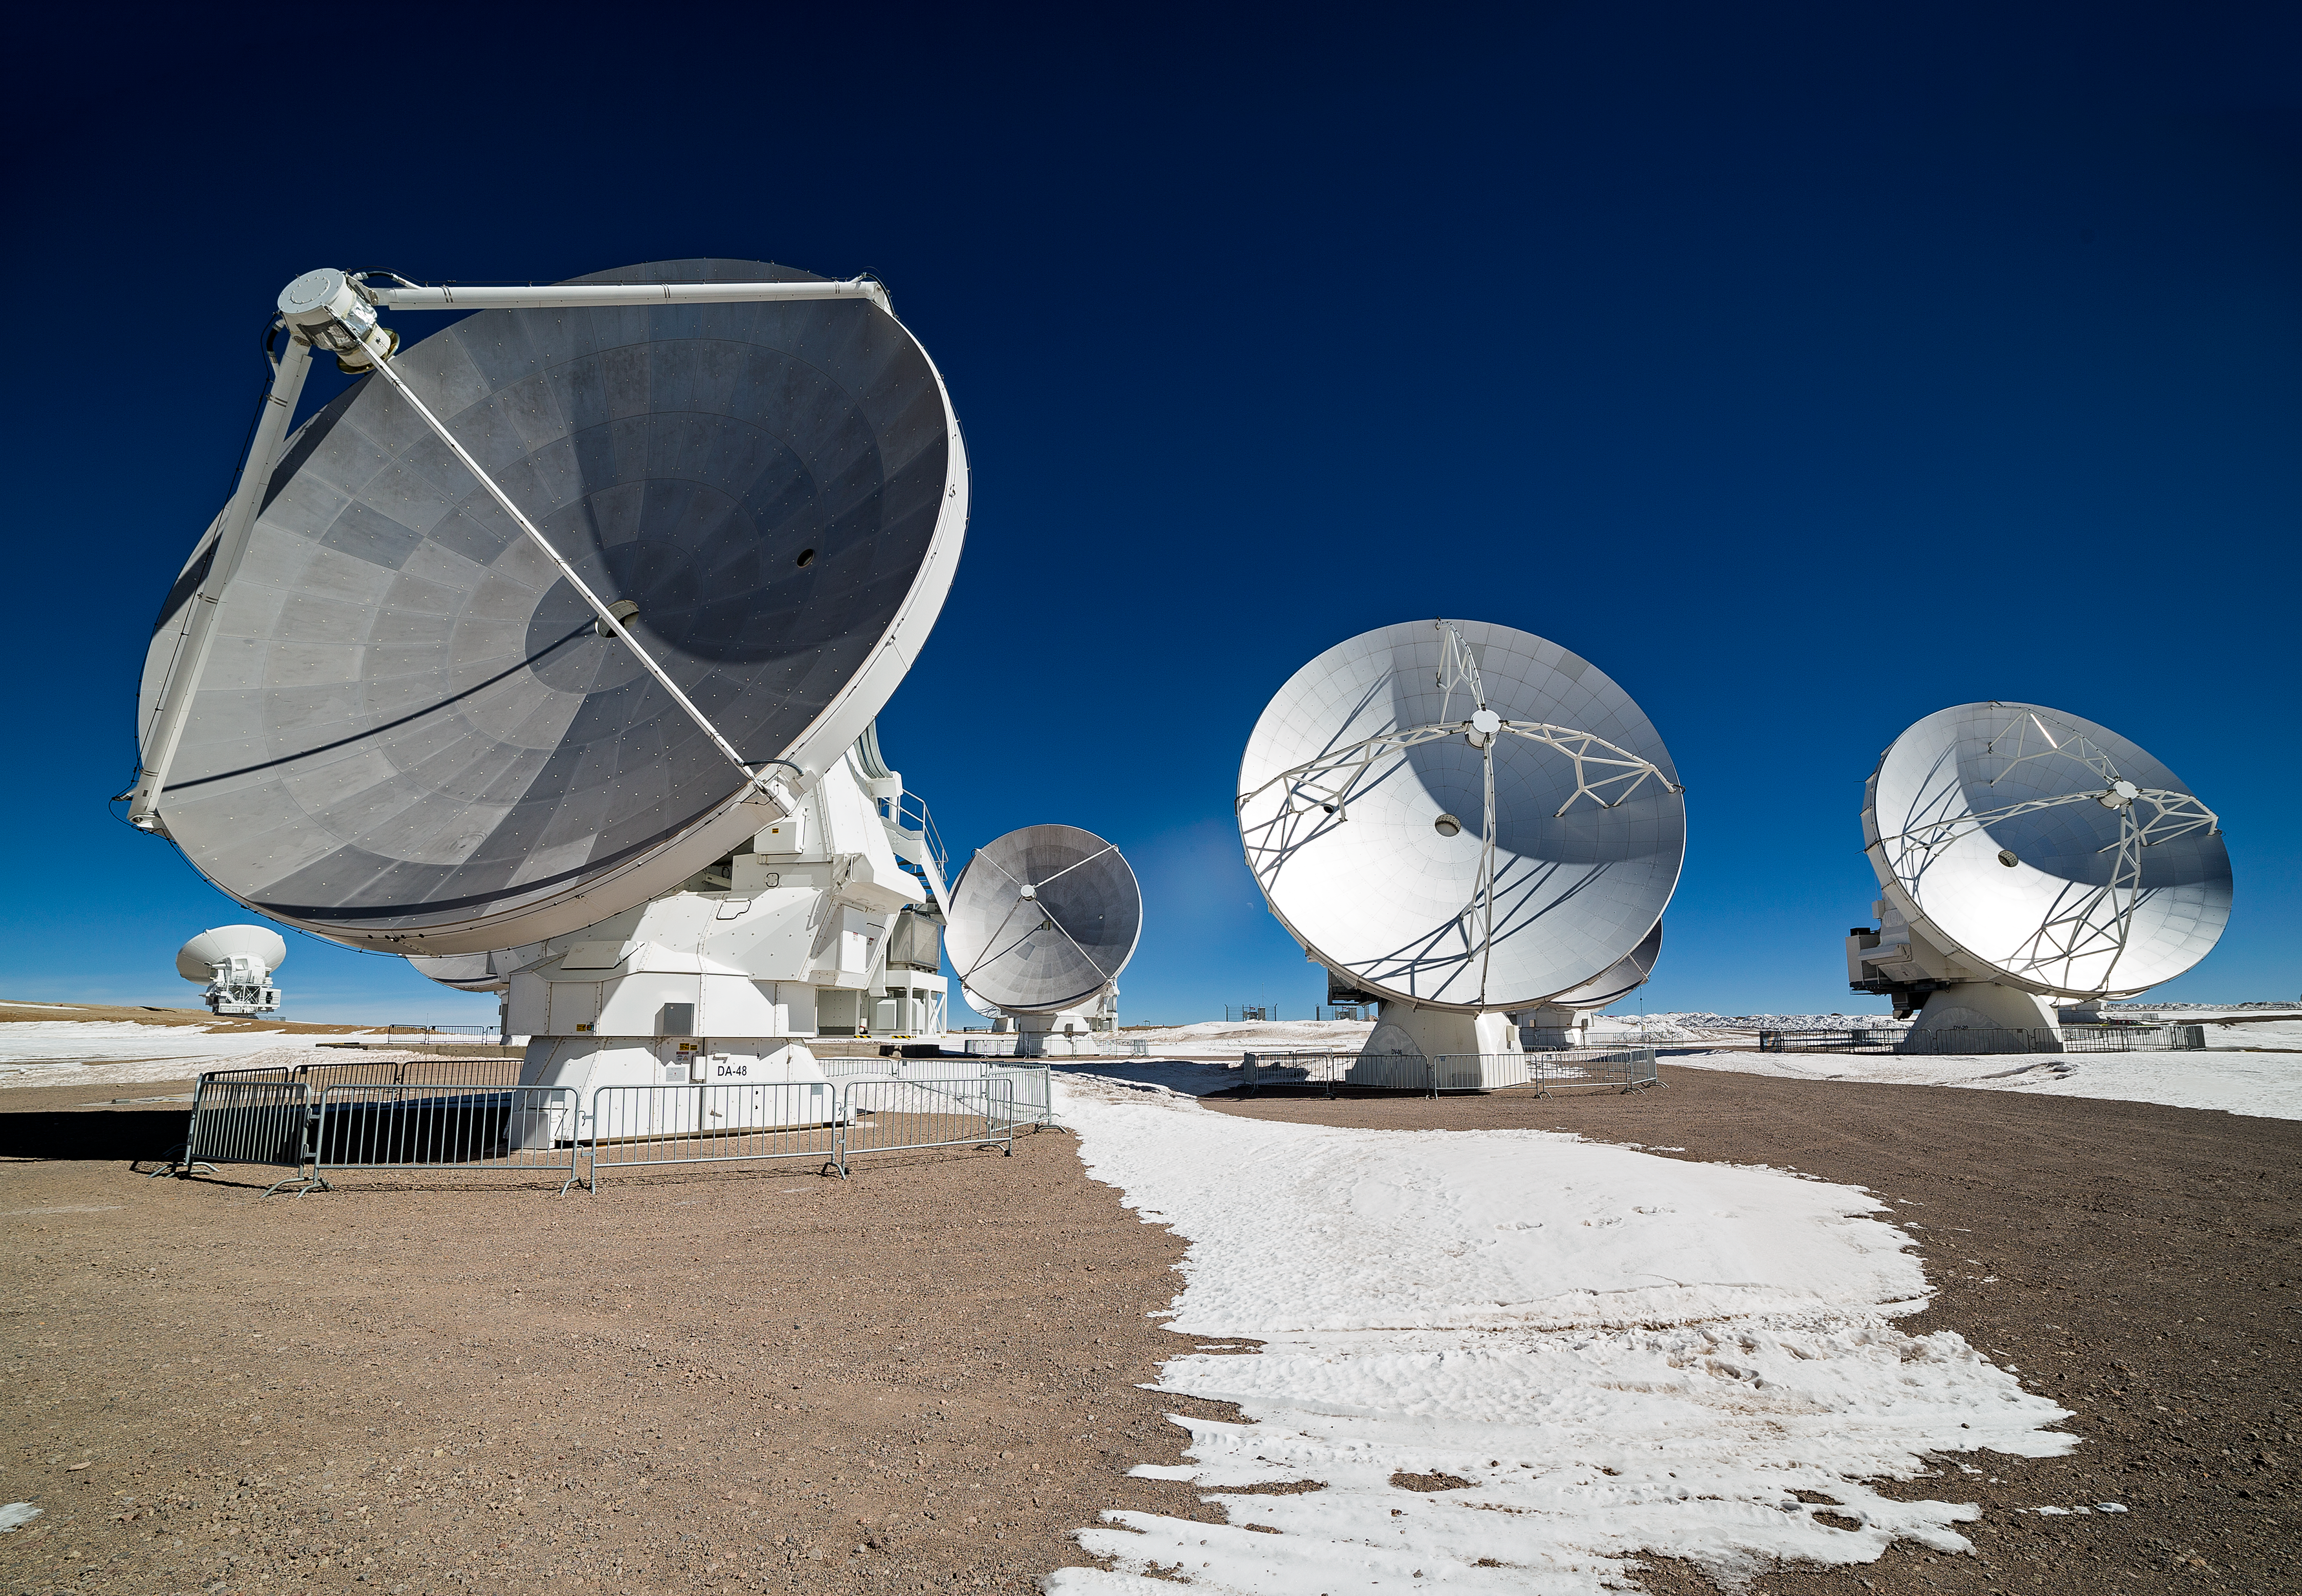

ALMA antennas on the Chajnantor plateau

View of the ALMA antennas on the Chajnantor Plateau, at an altitude of 5000 m. The antennas are designed to withstand the harsh conditions at the high site, where the extremely dry and rarefied air is ideal for ALMA's observations of the universe at millimetre- and submillimetre-wavelengths.

Credit: Adhemar M. Duro Junior/ESO